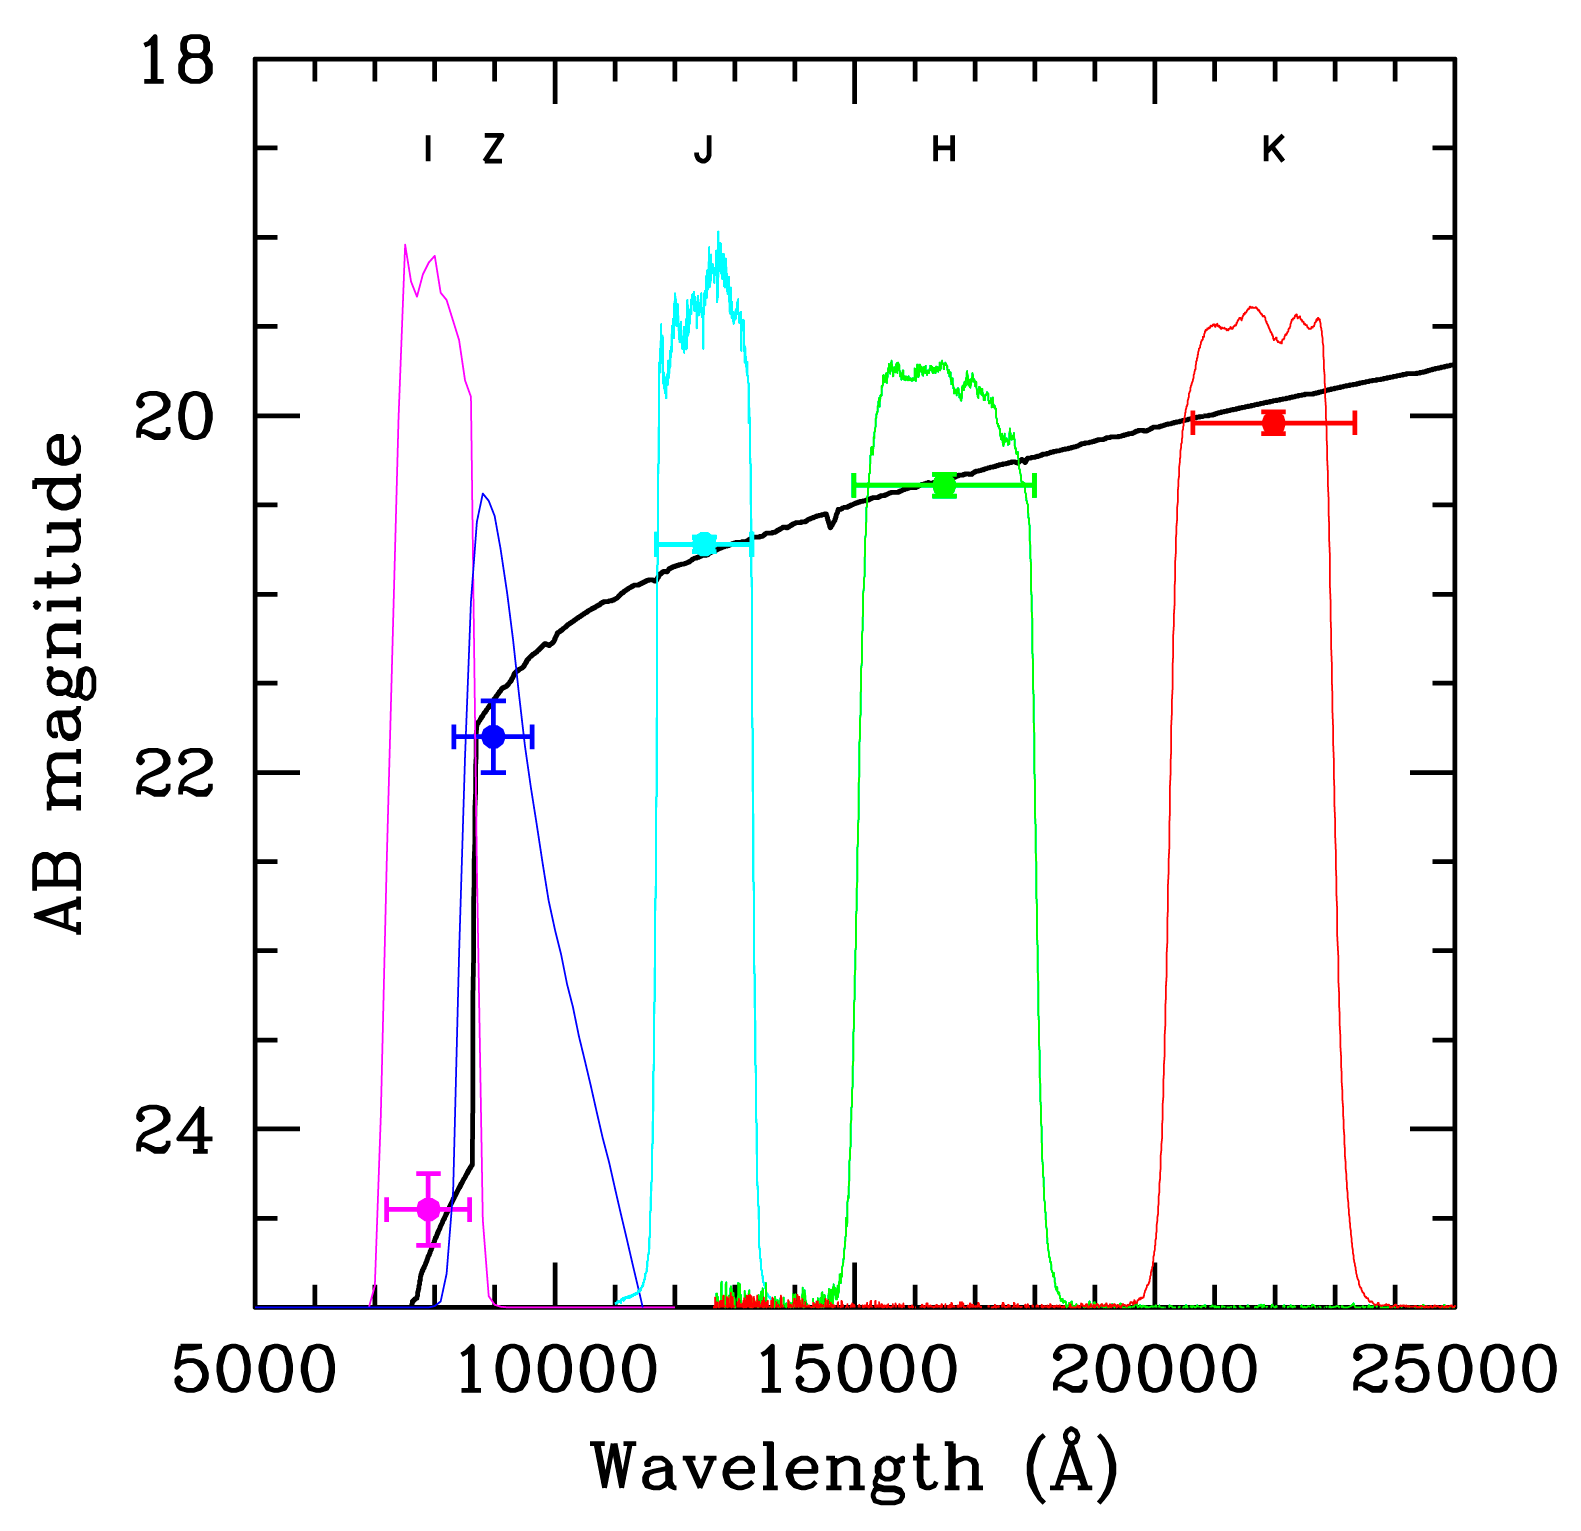

Spectral energy distribution of GRB 050904

Magnitude of the Gamma-Ray Burst GRB 050904 as observed with FORS2 and ISAAC in the various filters. The bandpasses of the ESO filters are overplotted as well as the best-fitting template which allowed the astronomers to measure the photometric redshift. The clear drop of the flux of the object in the I-band compared to the others is the telltale signature of a high-redshift object.

Credit: ESO